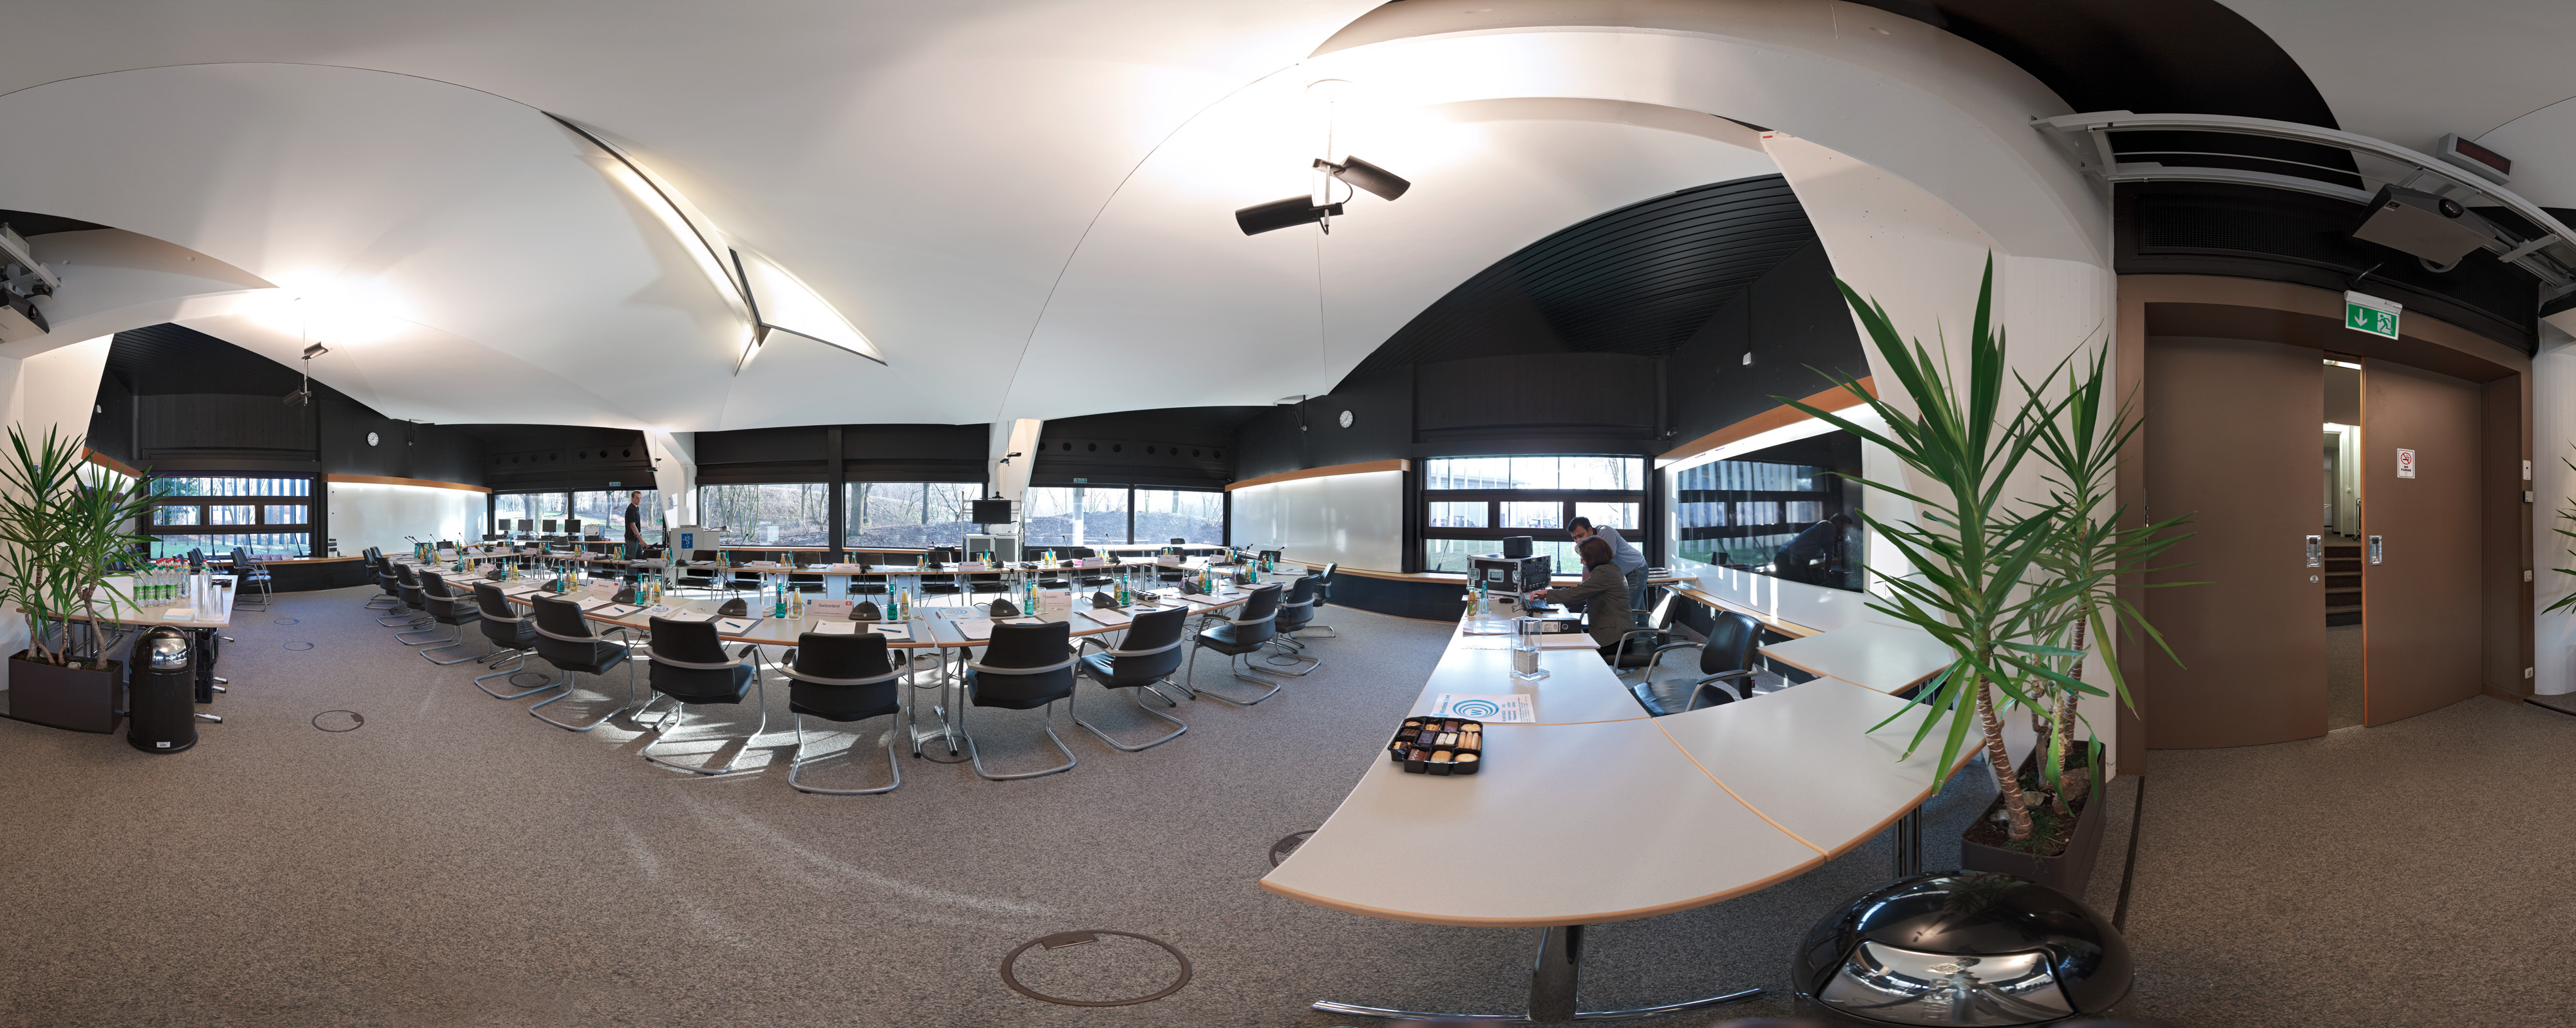

Council room at the ESO Headquarters

Council Room at the ESO Headquarters in Garching, Germany. This image is part of the Virtual Tour in the ESO Headquarters.

Credit: ESO